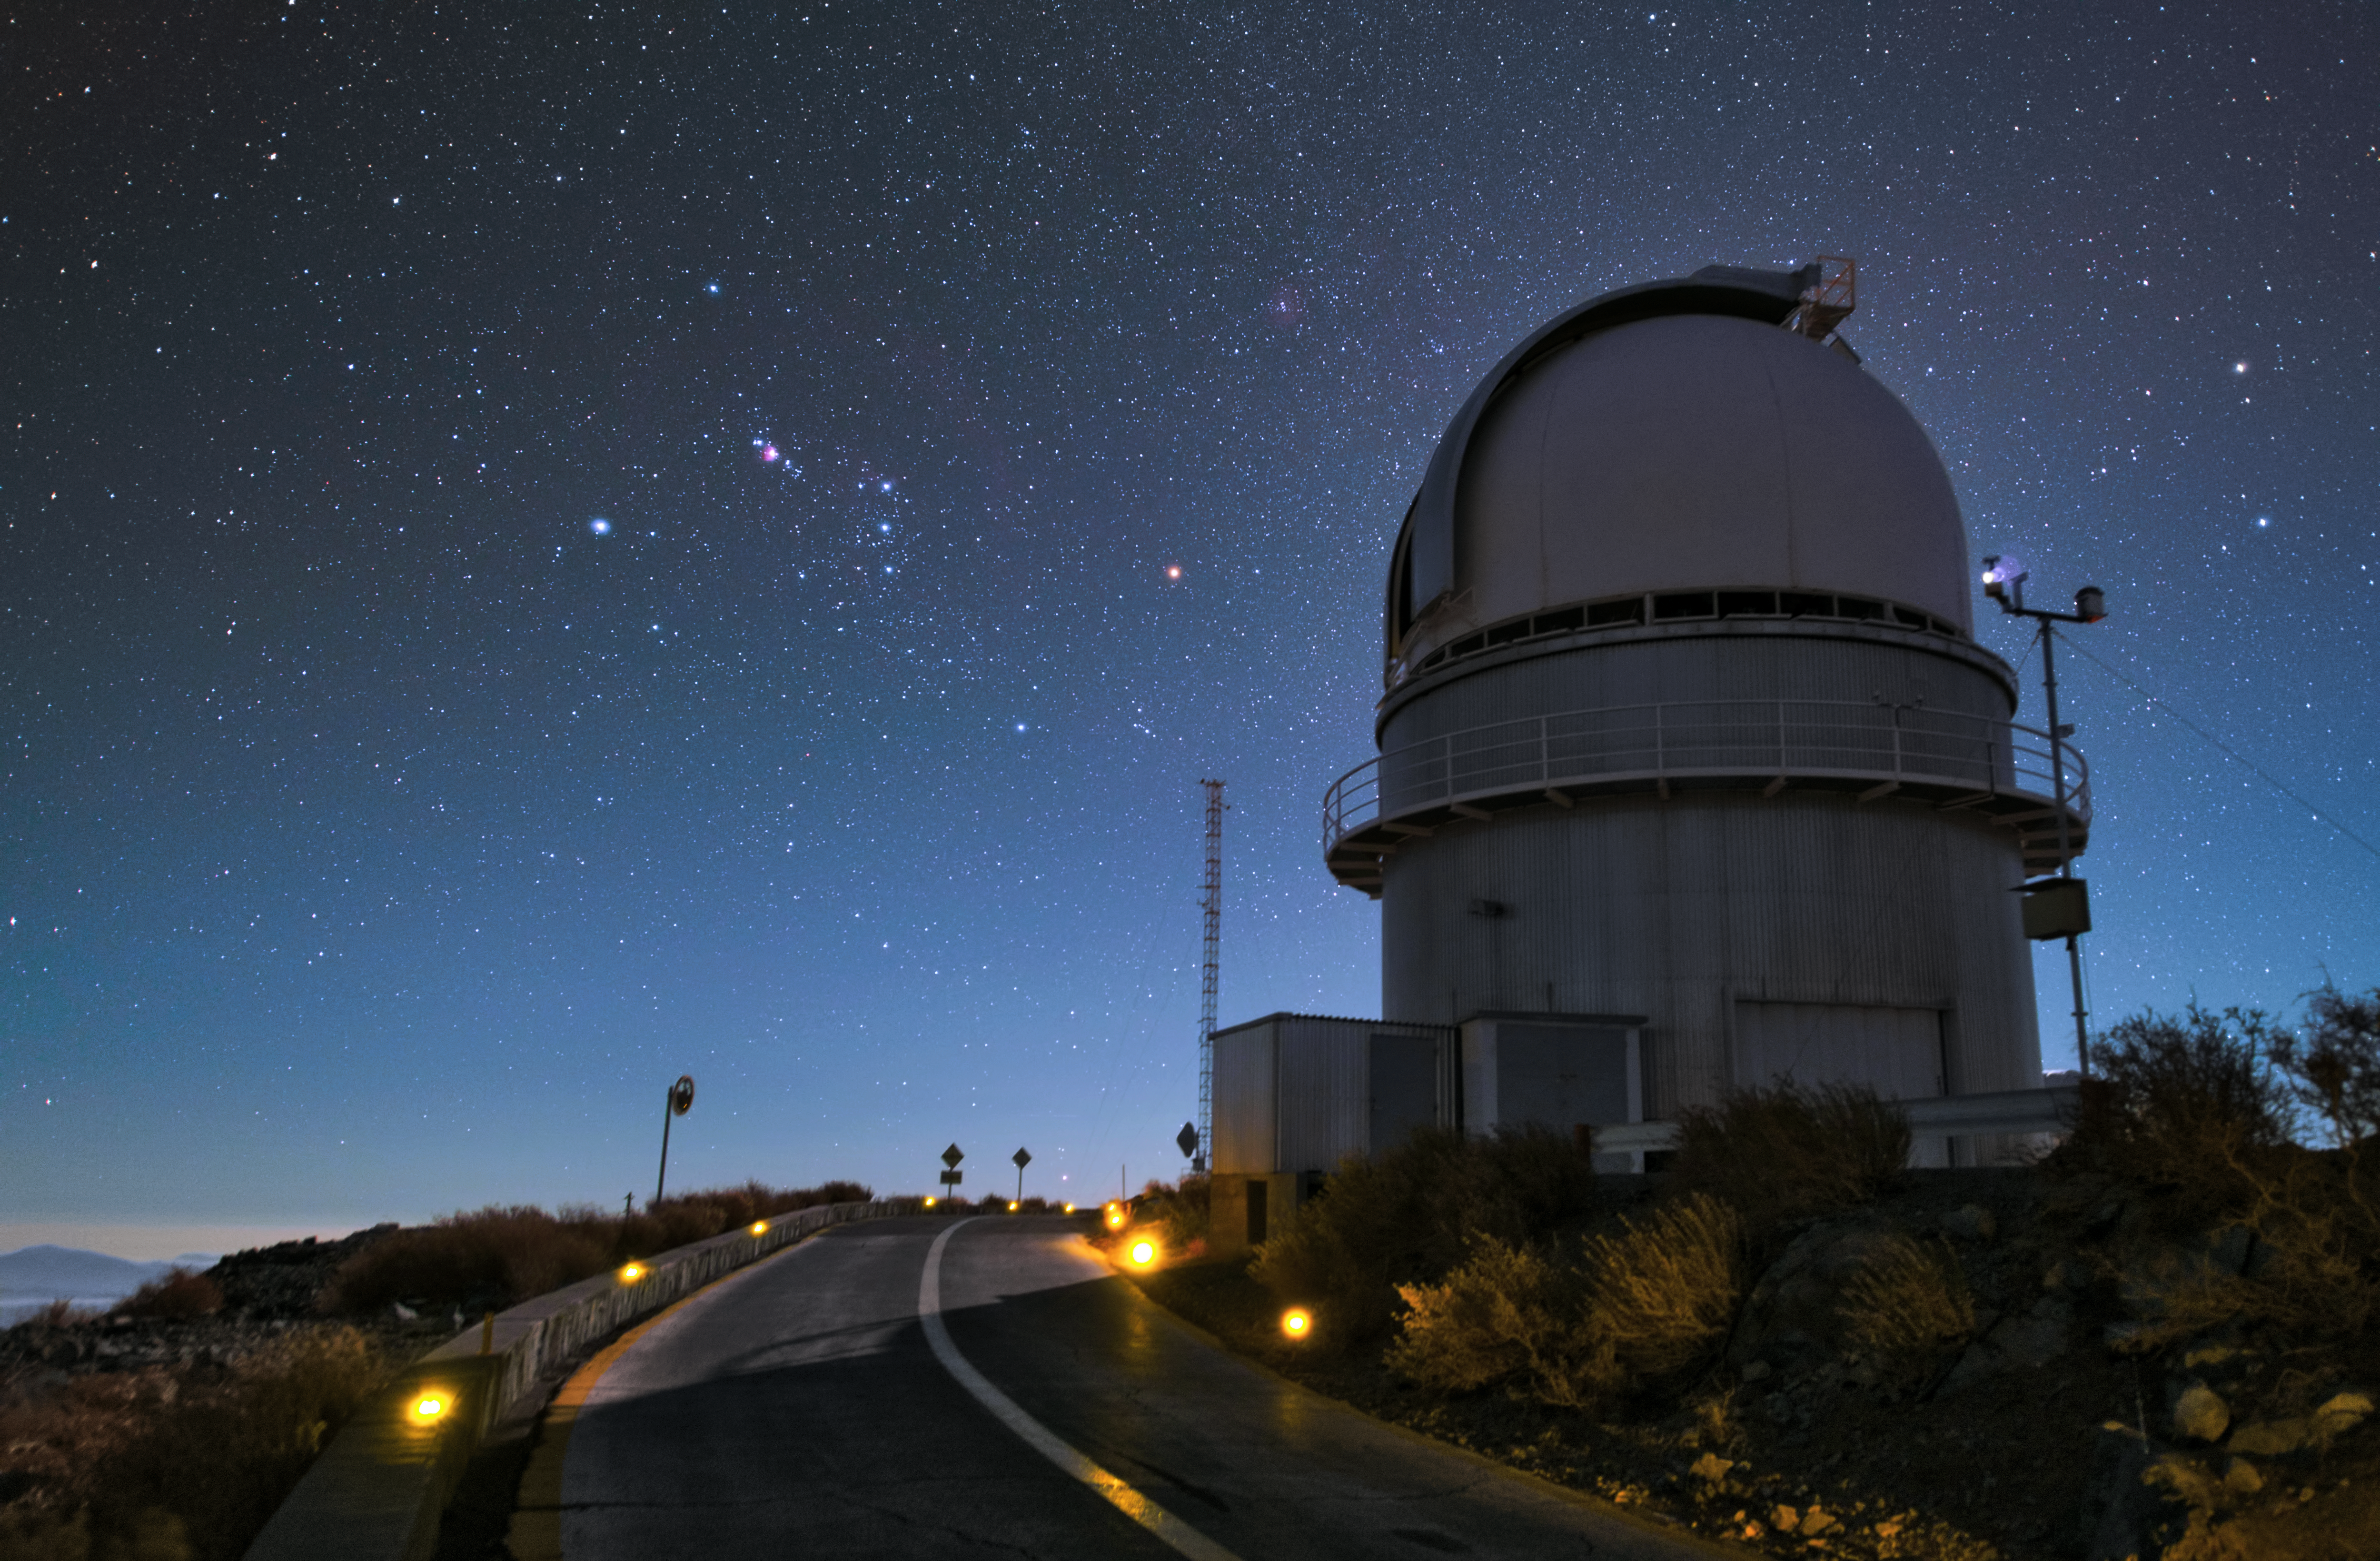

La Silla telescope by night

This is the ESO 3.6-metre telescope at the La Silla Observatory in Chile. This telescope has the High Accuracy Radial velocity Planet Searcher (HARPS) — the world's foremost planet hunter — mounted to it. The street leading up to the telescope is dimly lit to avoid light pollution.

Credit: Y. Beletsky (LCO)/ESO